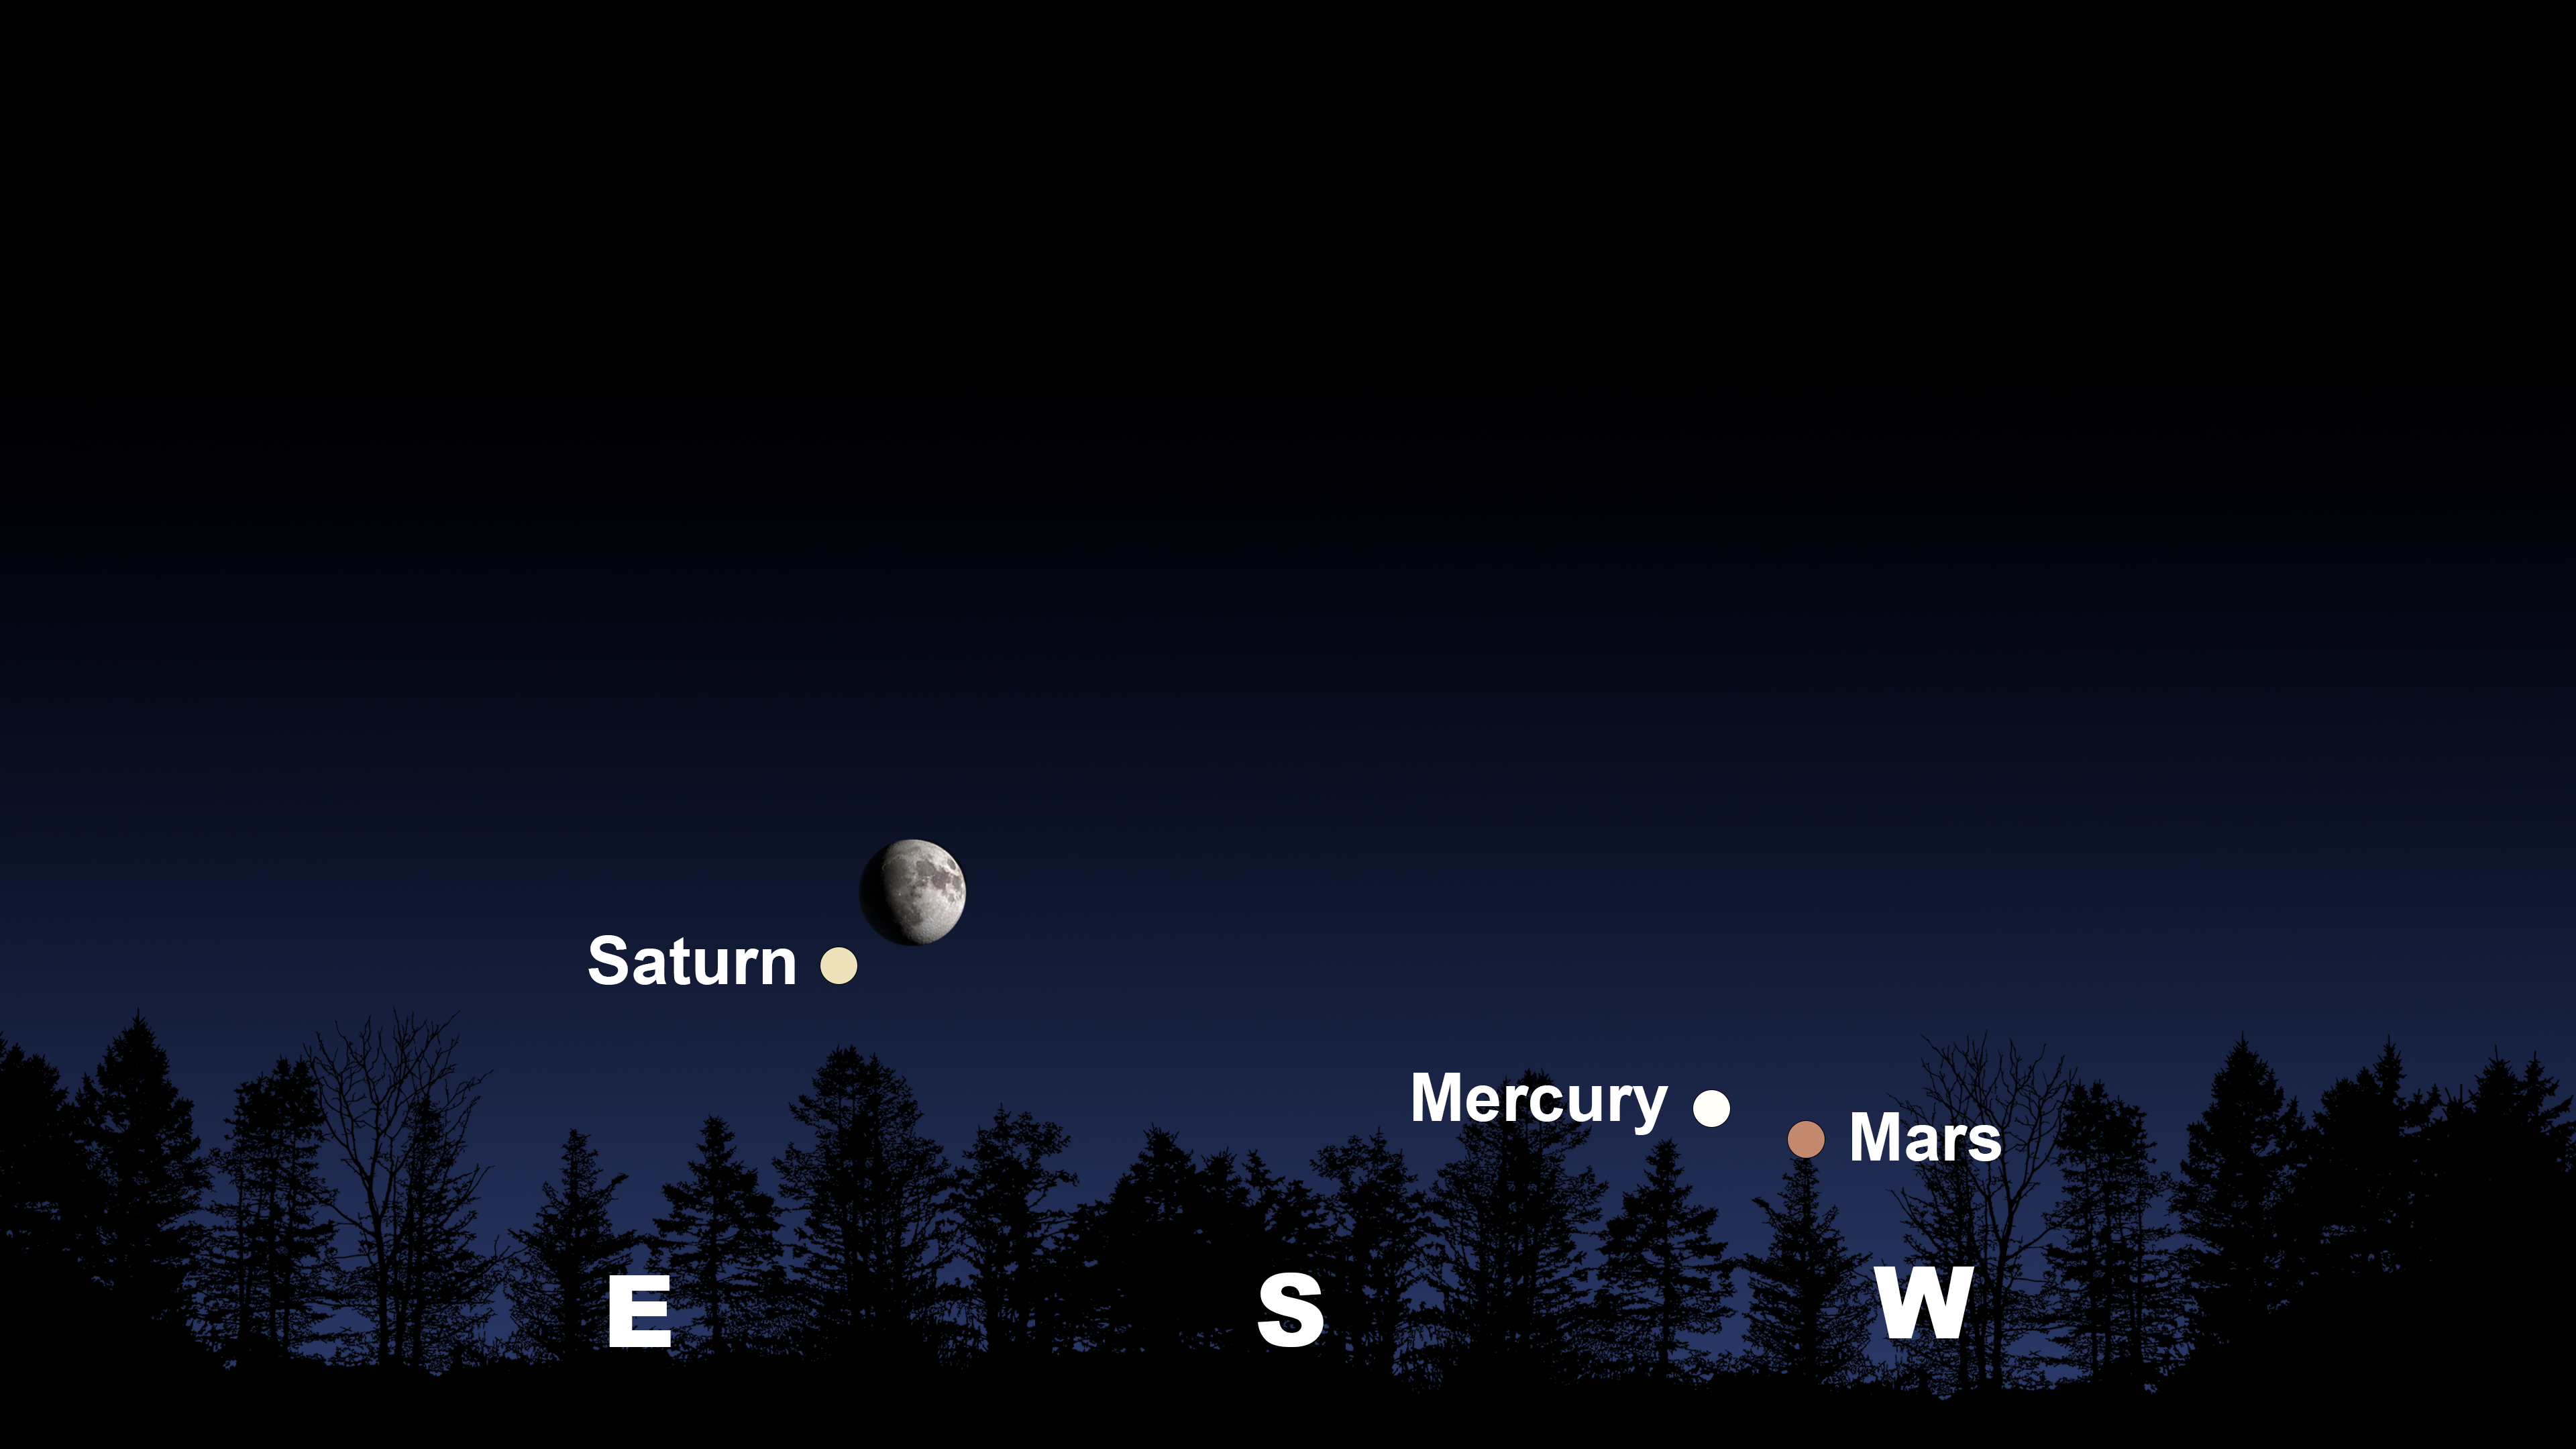

The Moon and Saturn from Tucson at 6:15 p.m. MST on 1 November.

The Moon and Saturn from Tucson at 6:15 p.m. MST on 1 November. The view will be similar from Hilo around 5:15 p.m. HST and from La Serena at 8:45 p.m. CLT, where the Moon and Saturn will appear in the northeast.

Credit: NOIRLab/NSF/AURA/Stellarium/J. Davis